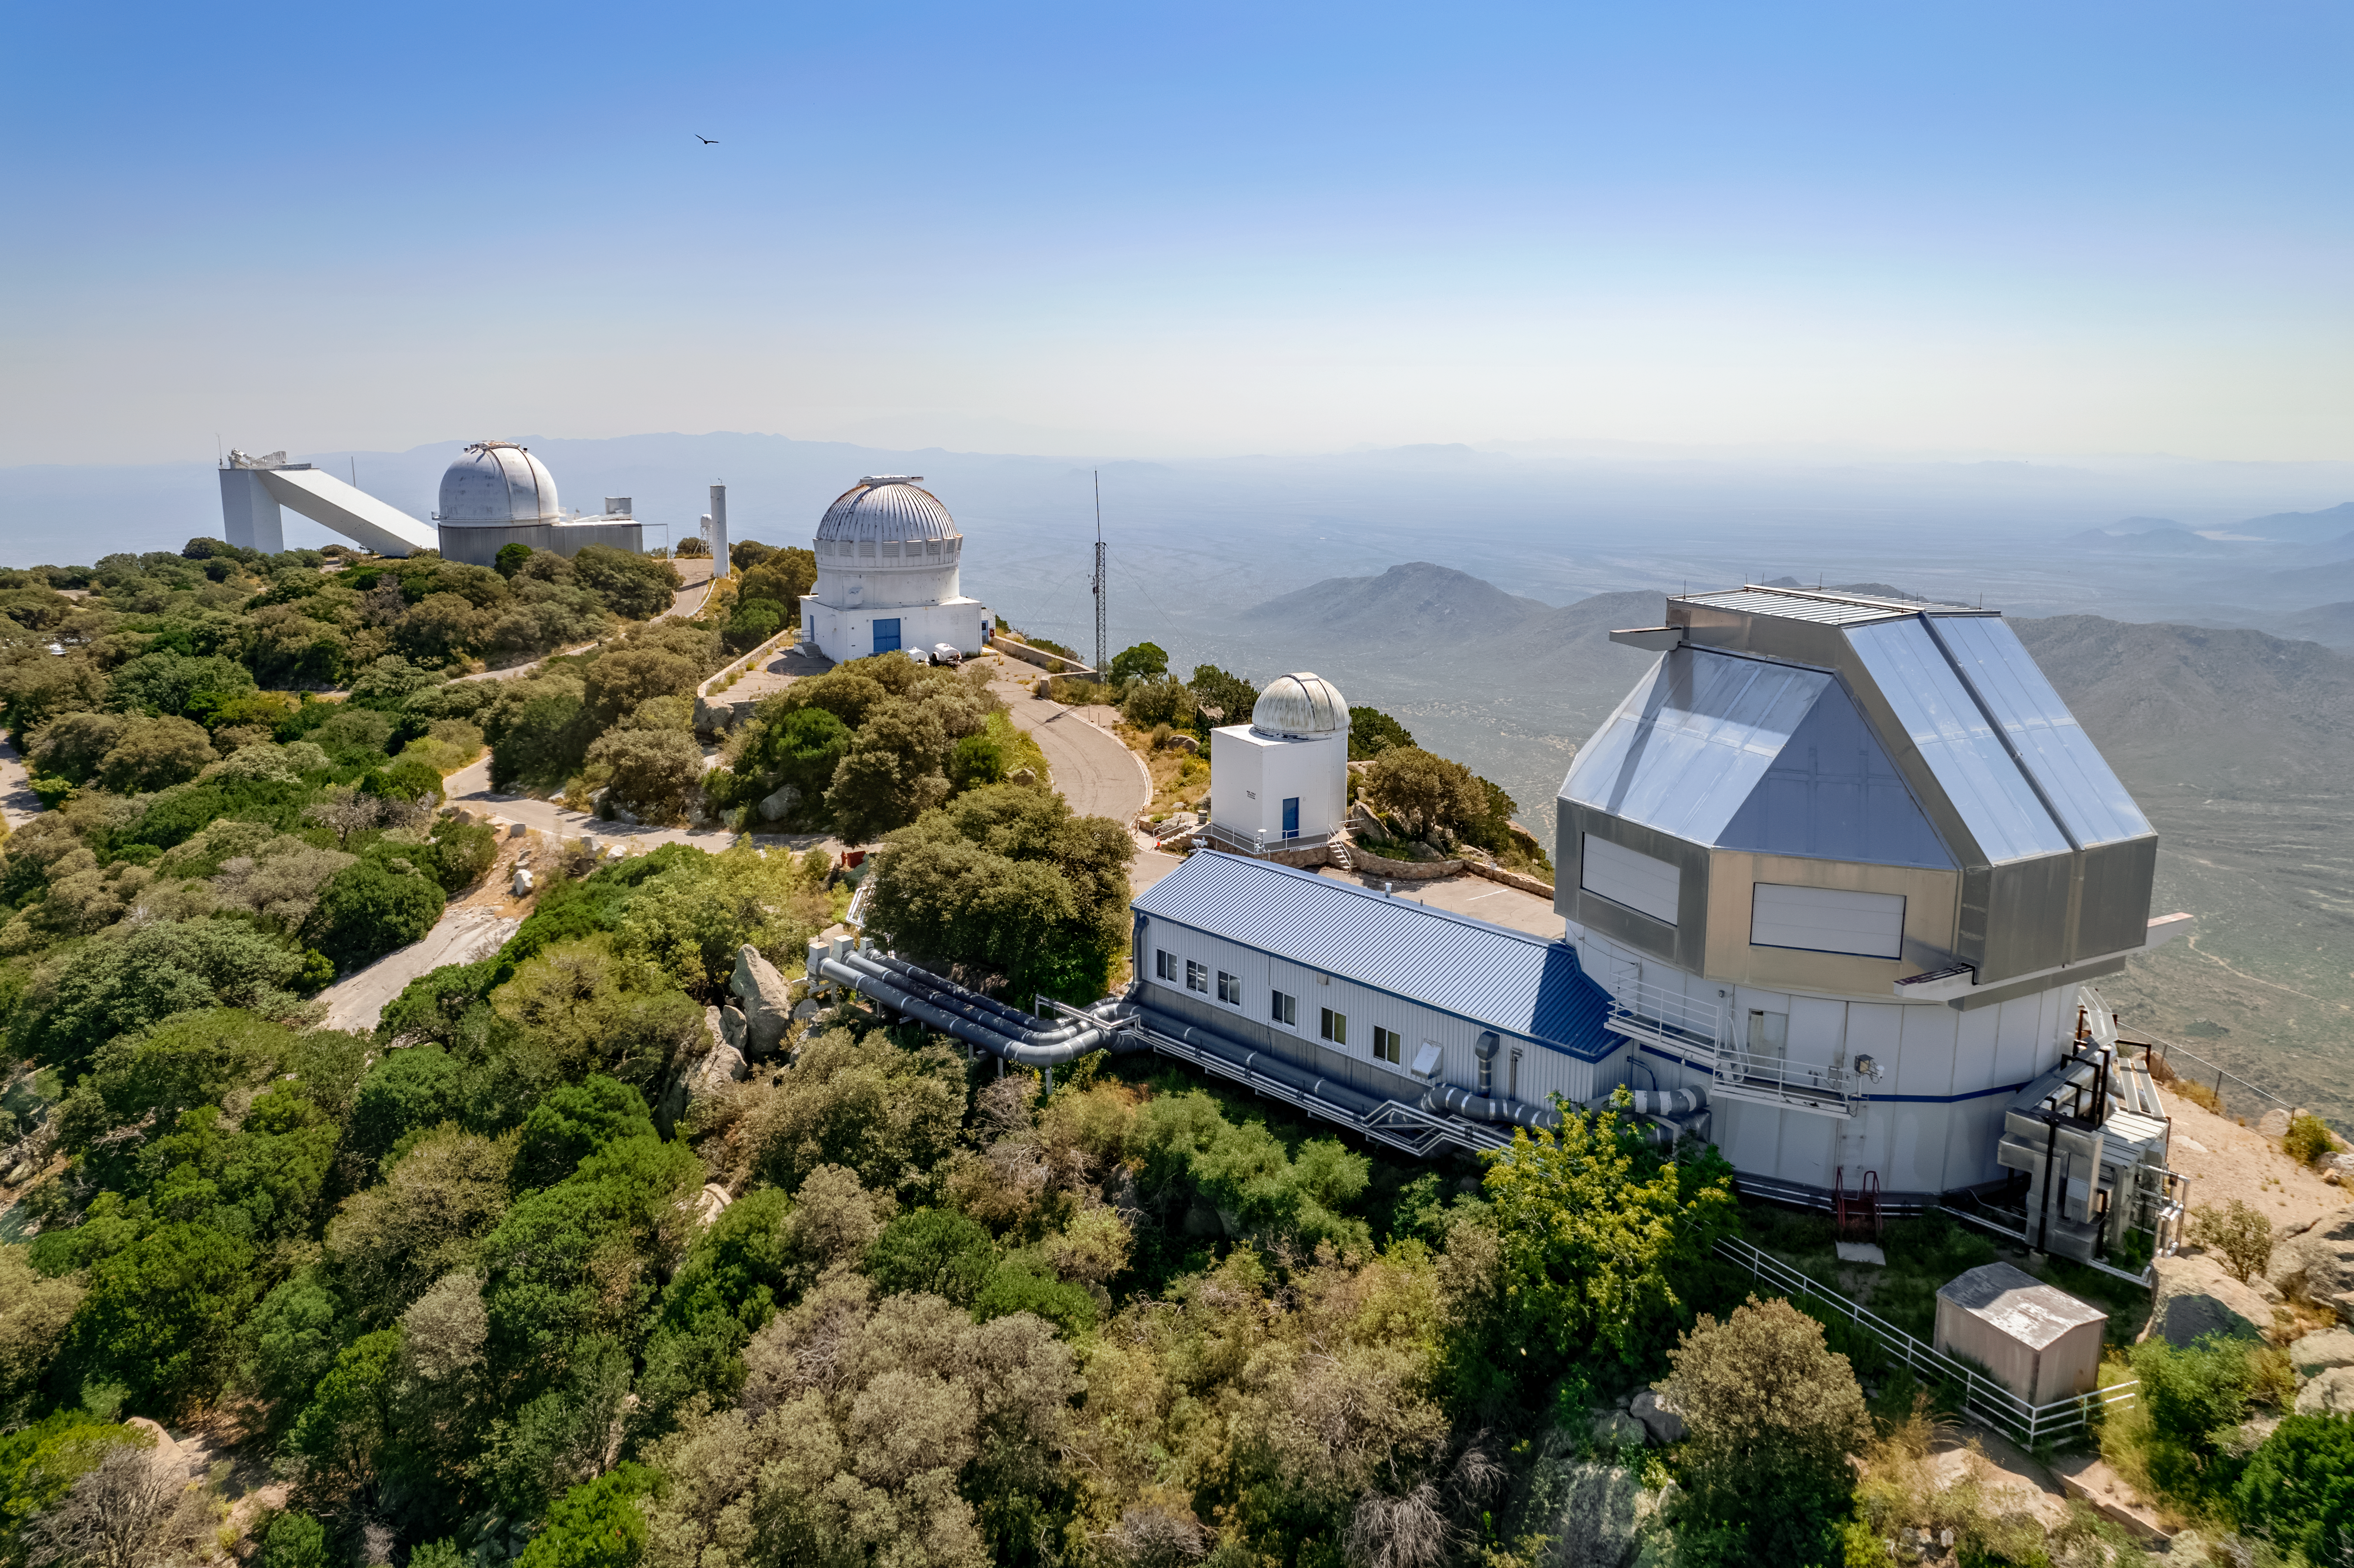

WIYN 3.5-meter Telescope

The WIYN 3.5-meter Telescope at Kitt Peak National Observatory is shown here with other telescopes including the McMath-Pierce Solar Telescope visible in the background.

Credit: NOIRLab/AURA/NSF